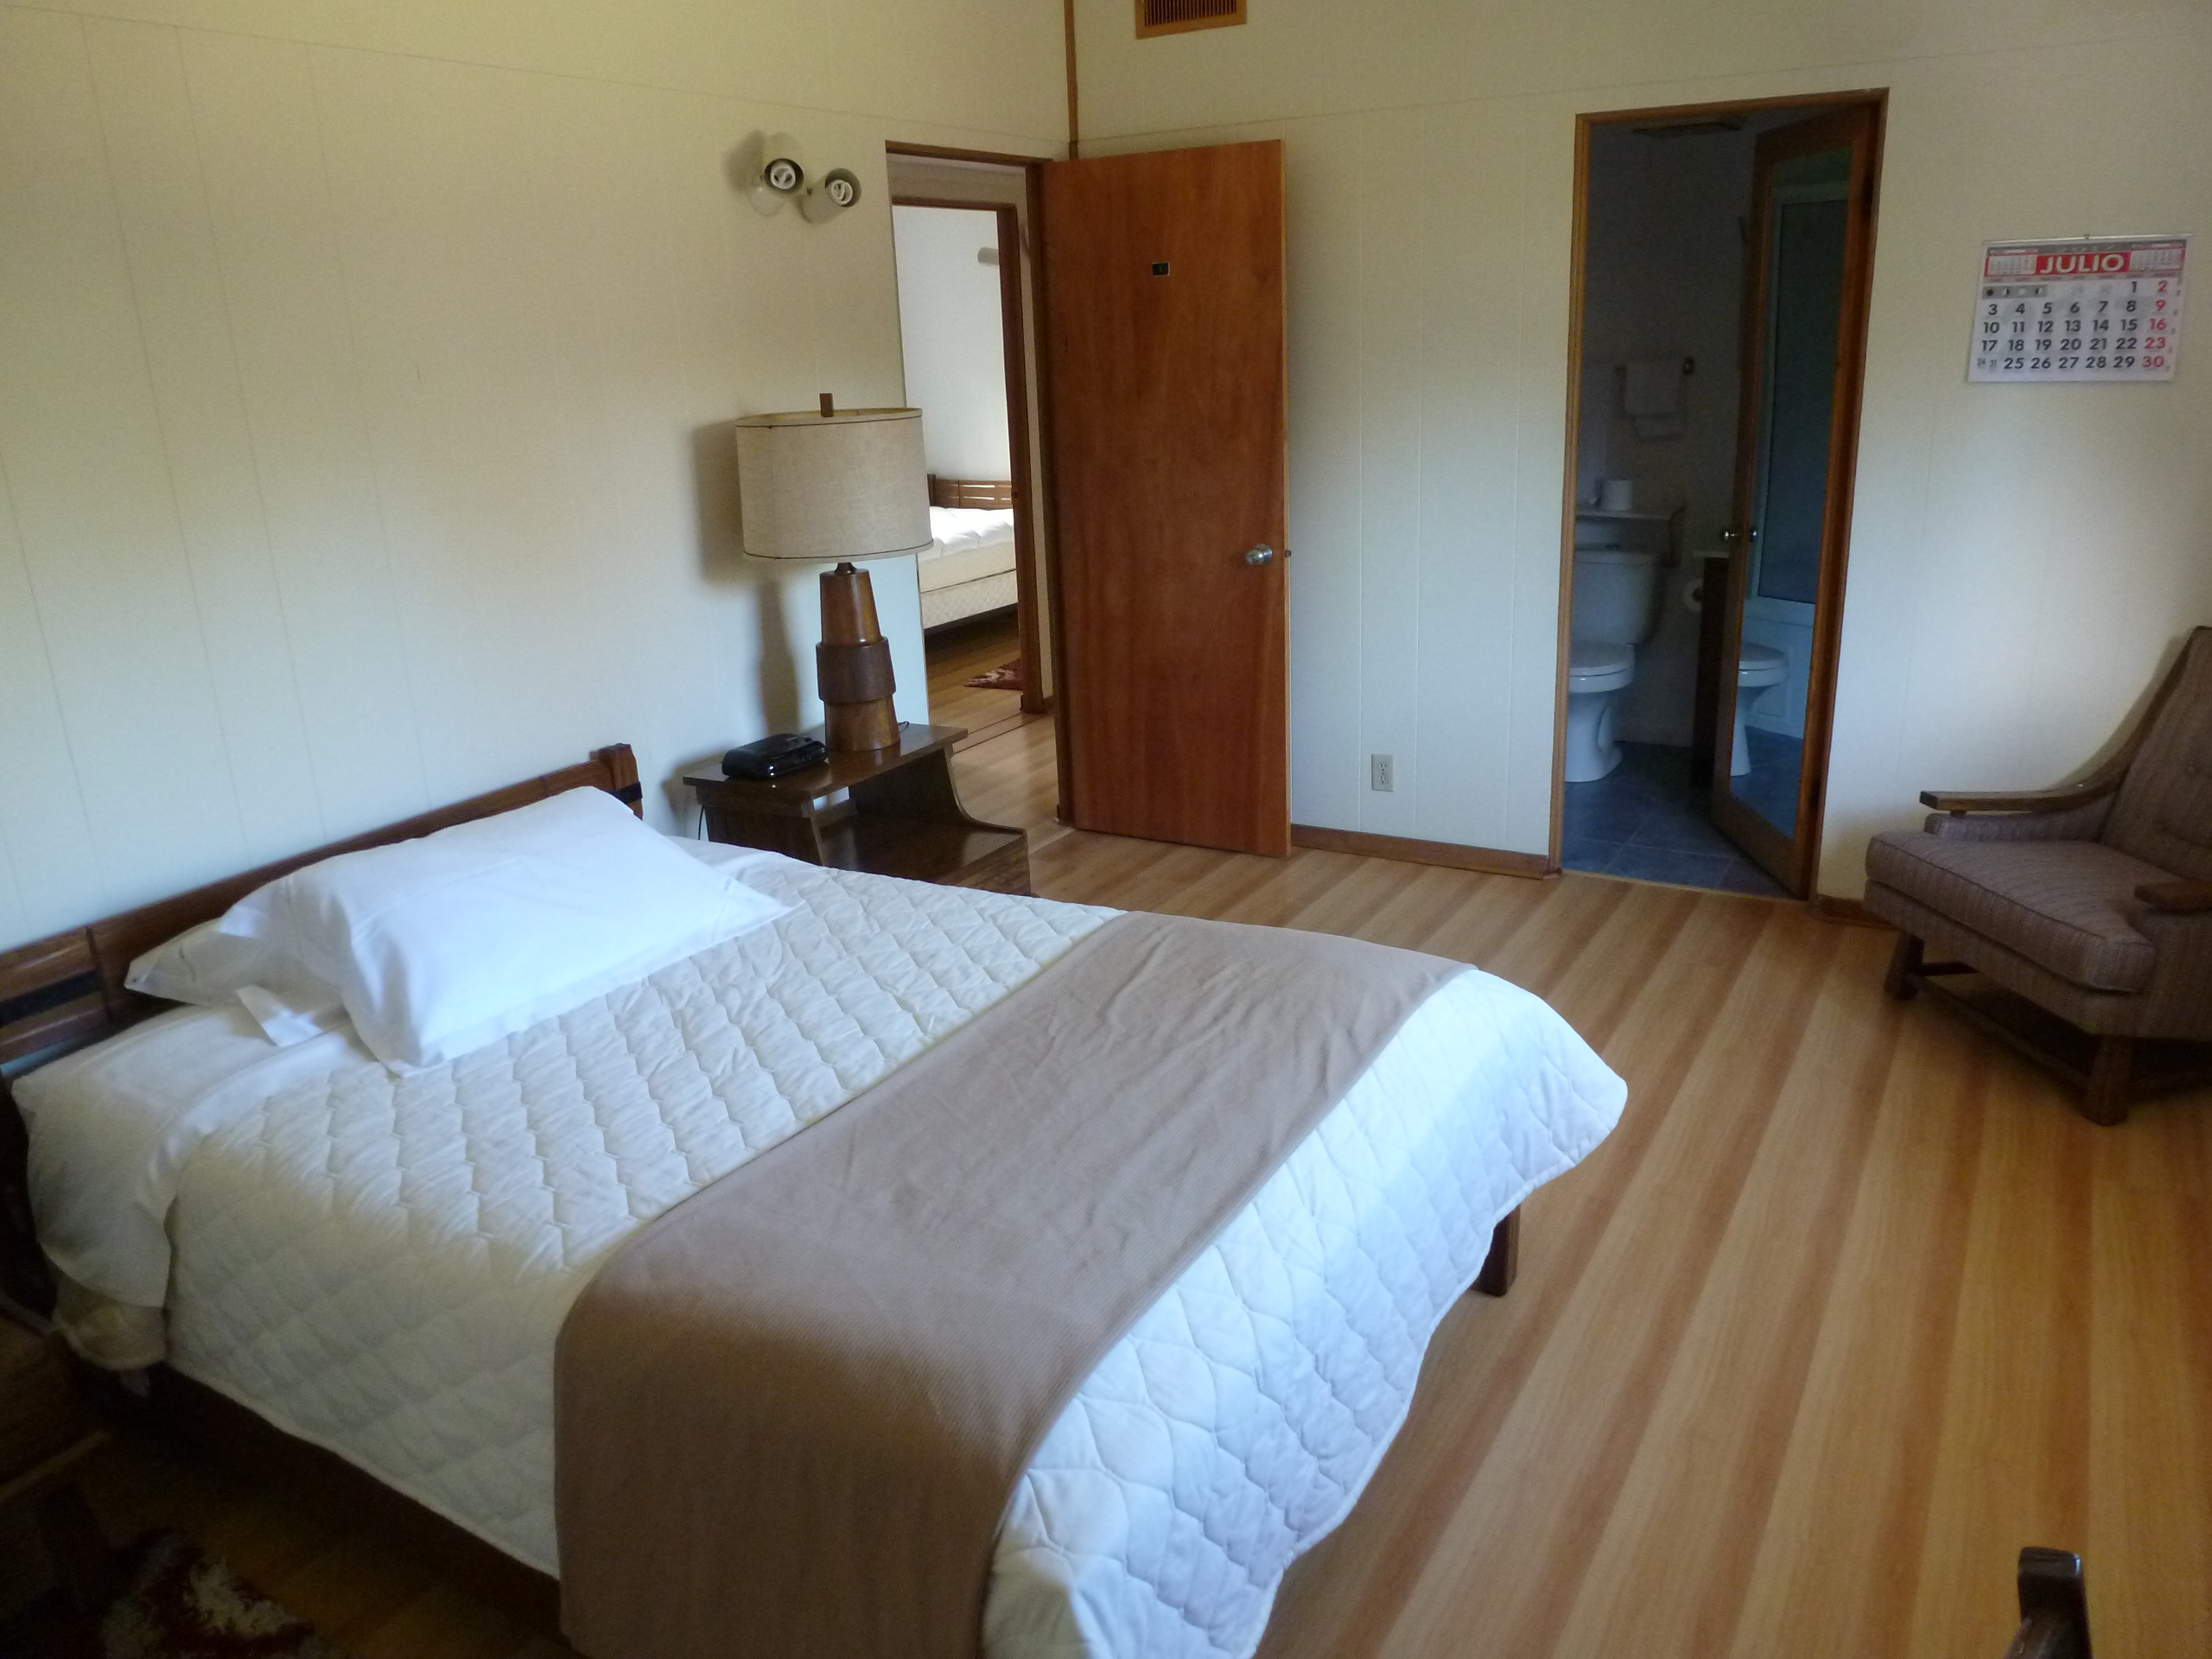

AURA Compound Motel

The AURA can provide space in its New La Serena Motel facilities located at House 9.

Credit: NOIRLab